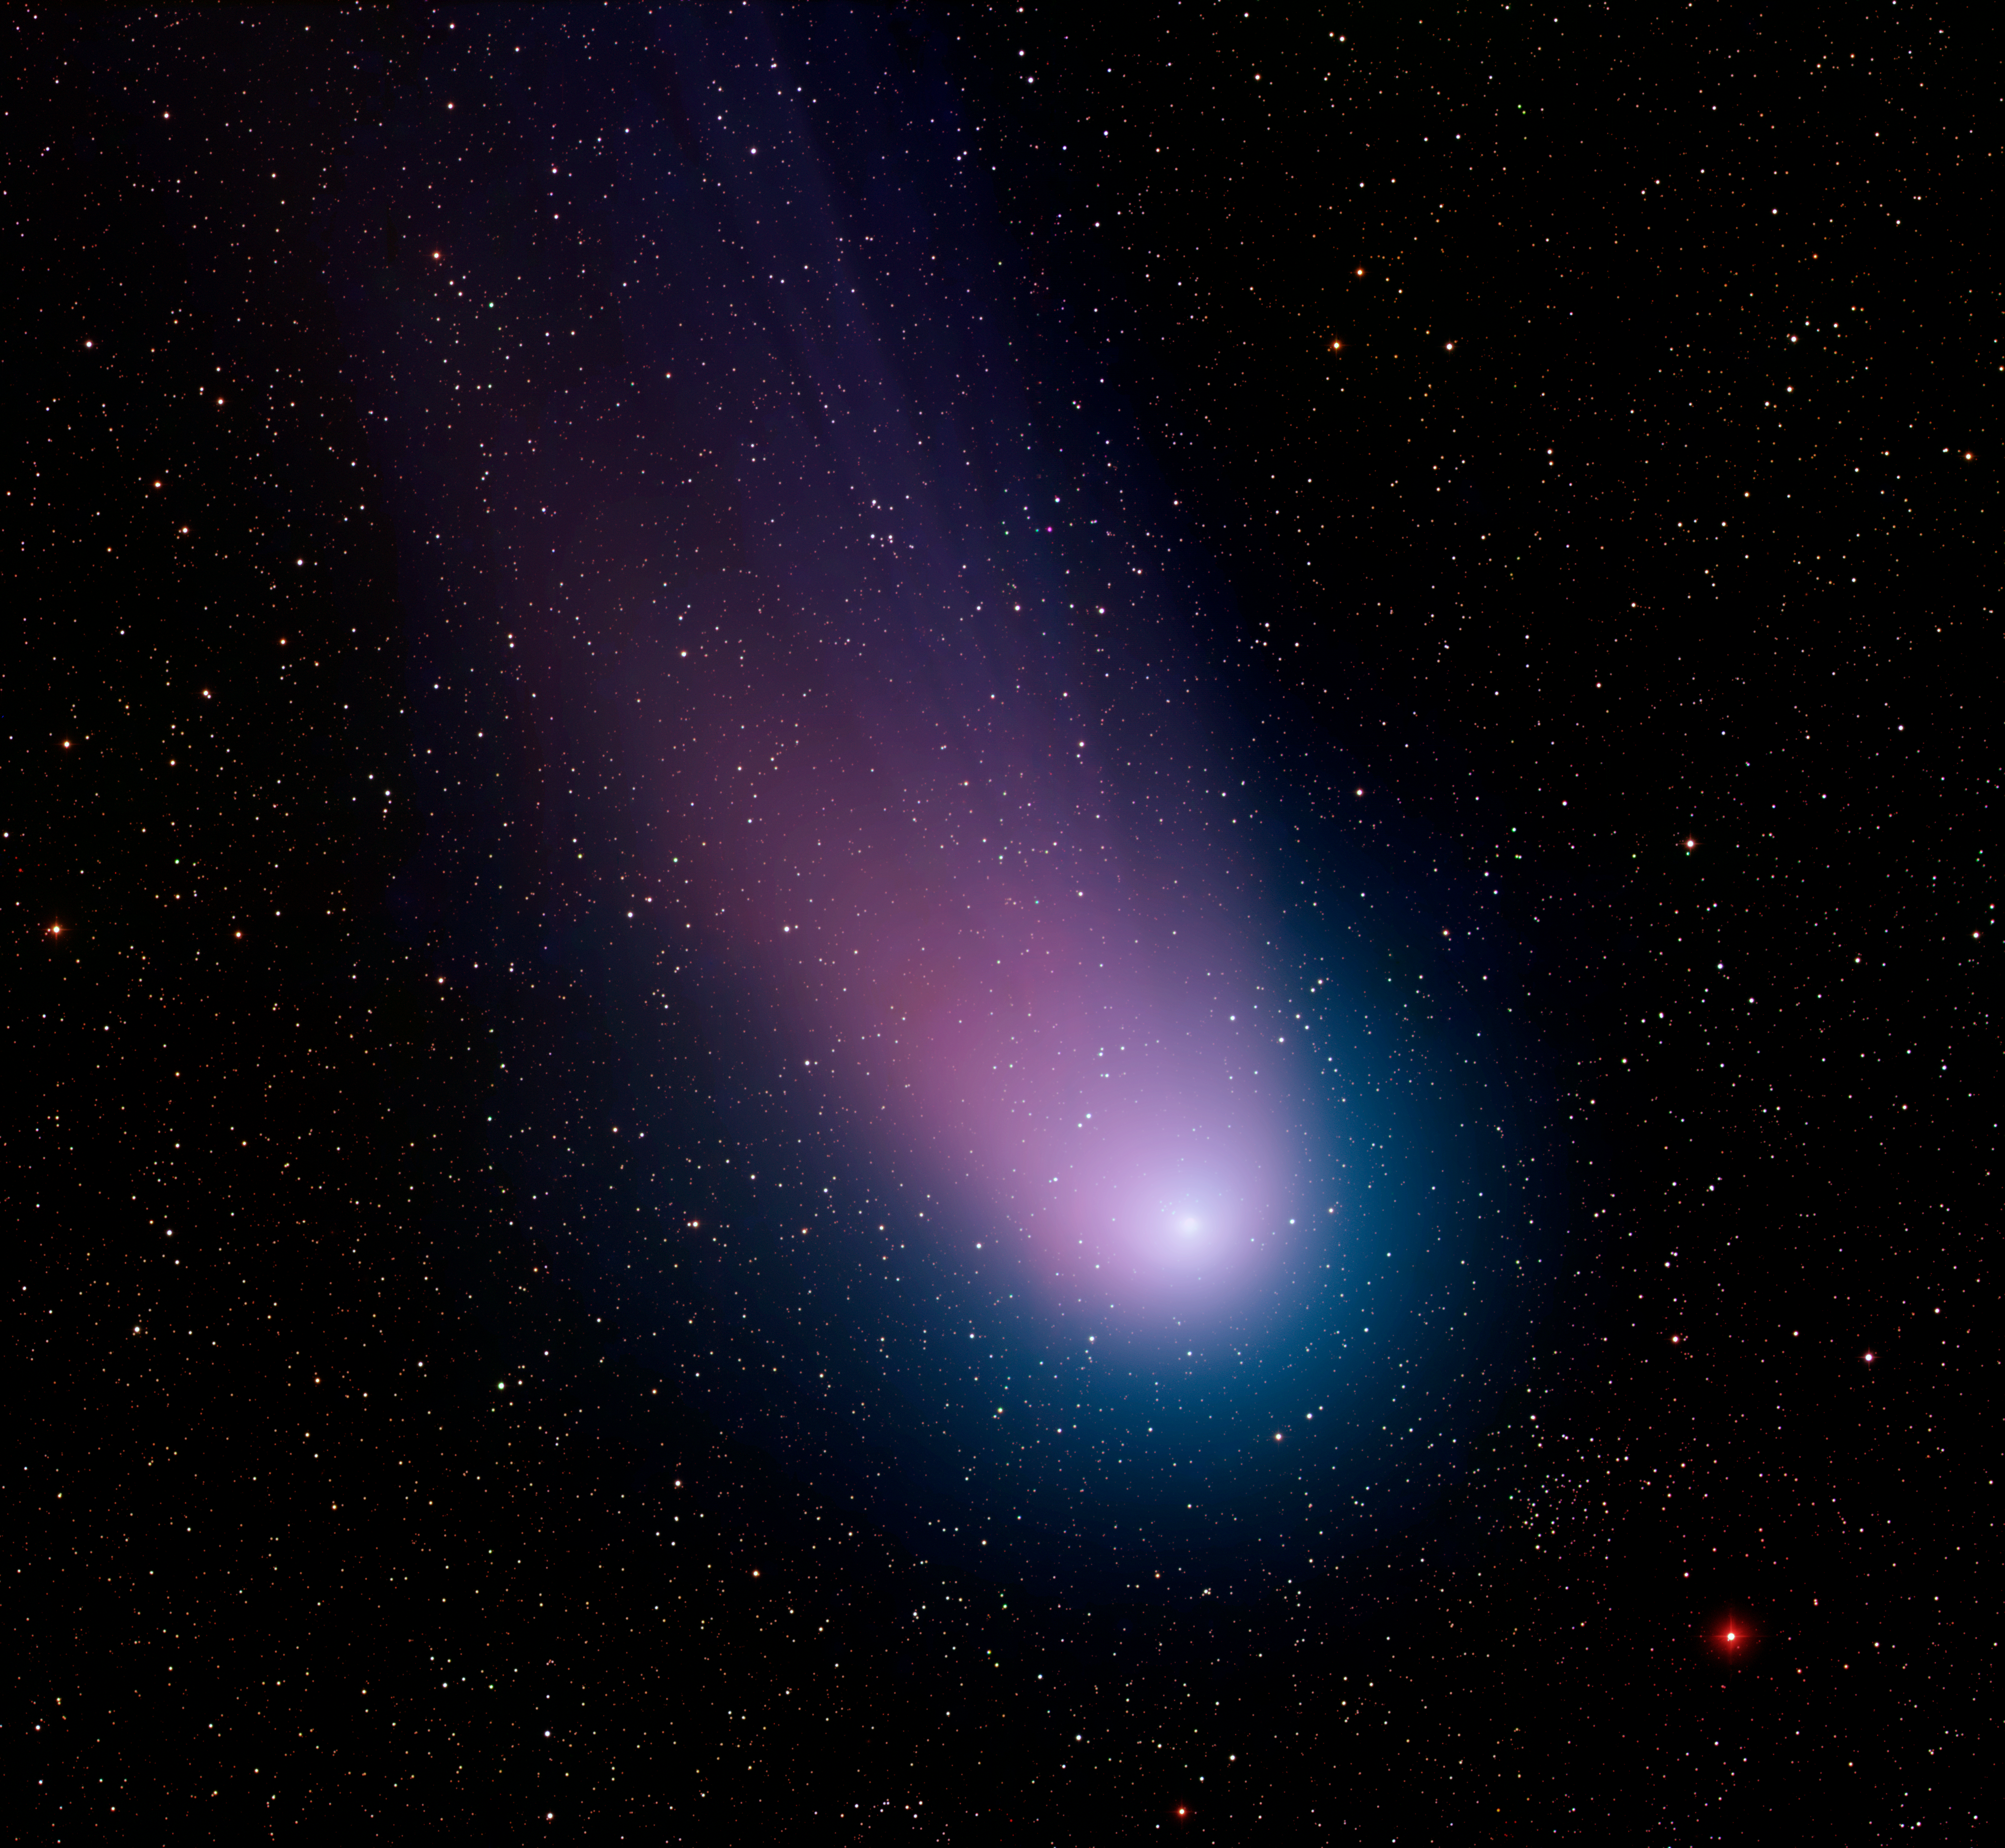

Comet C/2001 Q4 (NEAT)

This image of Comet C/2001 Q4 (NEAT) was taken at the WIYN 0.9-meter telescope at Kitt Peak National Observatory near Tucson, AZ, on May 7, 2004. The image was taken with the Mosaic I camera, which has a one-square degree field of view, or about five times the size of the Moon. Even with this large field, only the comet’s coma and the inner portion of its tail are visible. This color image was assembled by combining images taken through blue, green and red filters. This image is the subject of NOAO Press Release 04-04.

Credit: WIYN/NOIRLab/NSF/AURA/T.A. Rector (University of Alaska Anchorage), Z. Levay and L. Frattare (Space Telescope Science Institute)